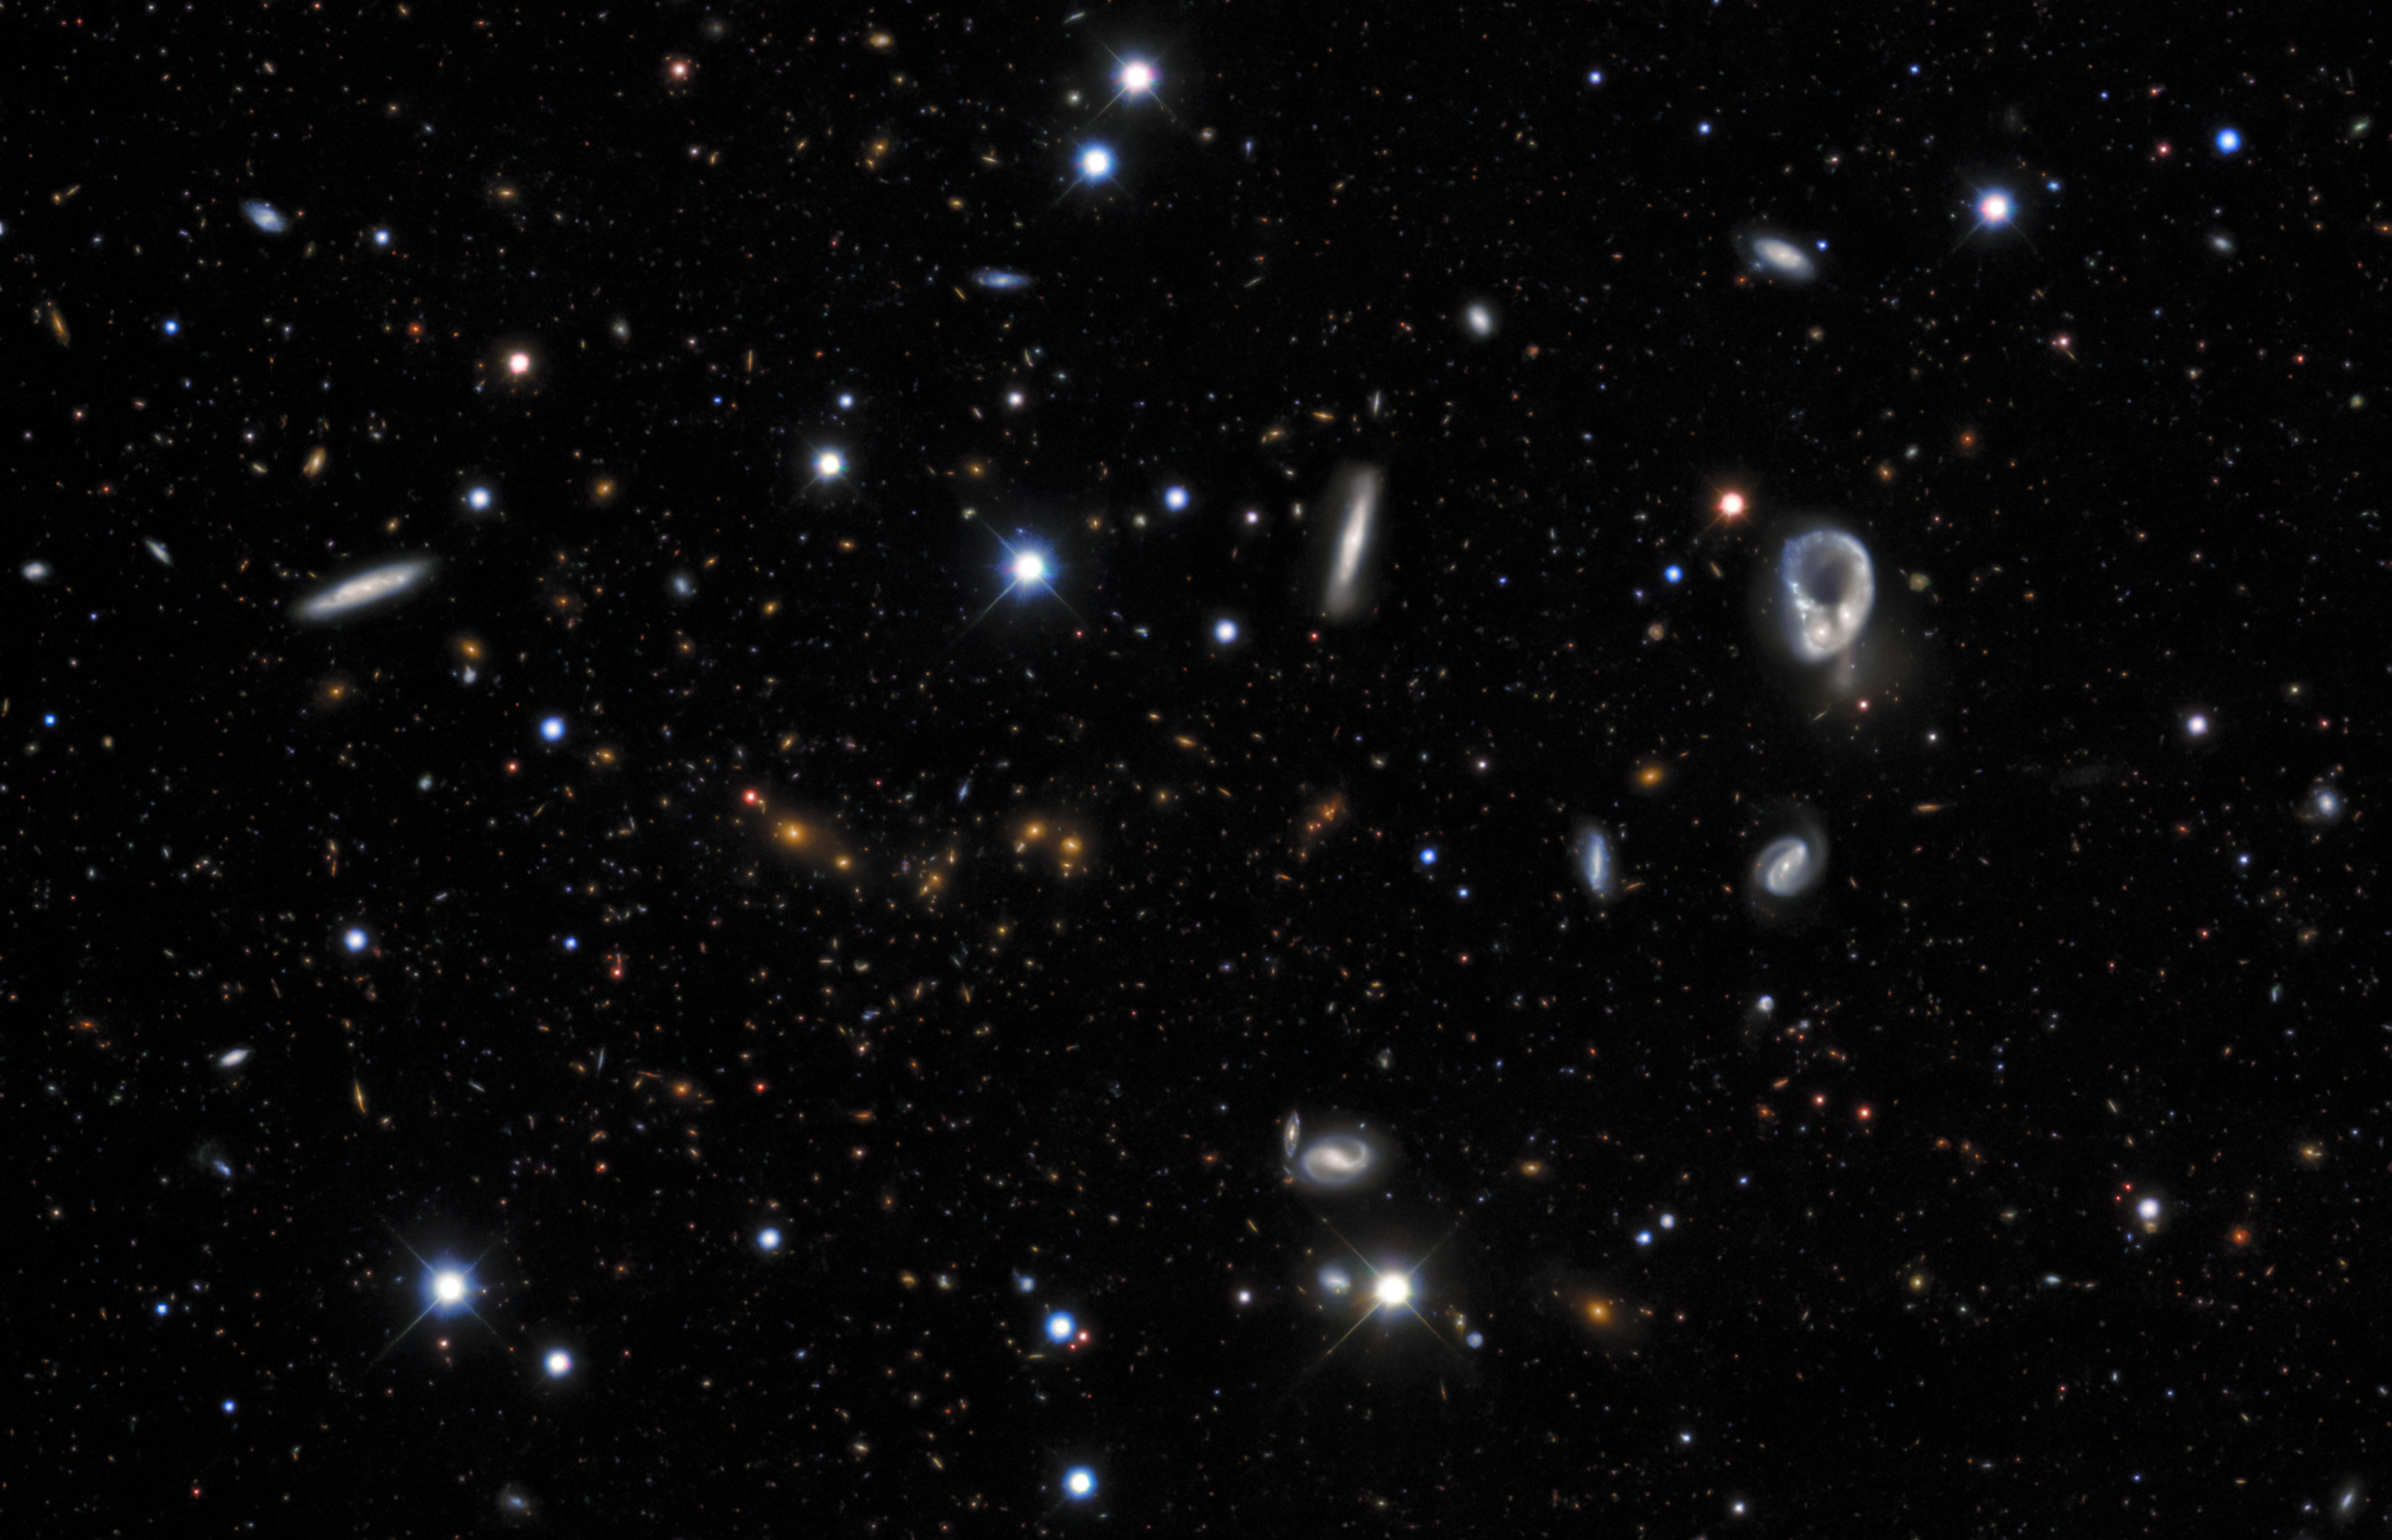

A Sky Full of Galaxies

The blackness of space is punctuated by bright dots. This image could almost be mistaken for a particularly detailed shot of the night sky as seen from Earth, full of stars. Appearances, however, can be deceptive. This image was taken from Earthʻs southern hemisphere, but the bright dots are not stars — they are galaxies. In fact, the distinctive, ring-shaped galaxy on the right is LEDA 14884. This image was built up using data from the Dark Energy Survey, an ambitious project which mapped hundreds of millions of galaxies across the Universe. This was done using the Dark Energy Camera (DECam), an instrument built by the Department of Energy and mounted at the Víctor M. Blanco 4-meter Telescope at Cerro Tololo Inter-American Observatory (CTIO), a Program of NSF NOIRLab.

Looking at this incredible image, with its thousands of wildly diverse galaxies, it is mind-boggling to recall that only about 100 years ago, most astronomers believed that our Milky Way was the only galaxy in existence. It was not until 1925 that Edwin Hubble, building upon the work of Henrietta Leavitt and Ejnar Hertzsprung, proved that the Andromeda Galaxy must lie beyond the Milky Way, and humanity began to recognize the sheer scope of the Universe.

Credit: CTIO/NOIRLab/DOE/NSF/AURAImage processing: Travis Rector (University of Alaska, Anchorage/NSF NOIRLab), Jen Miller (Gemini Observatory/NSF NOIRLab), Mahdi Zamani & Davide de Martin (NSF NOIRLab)